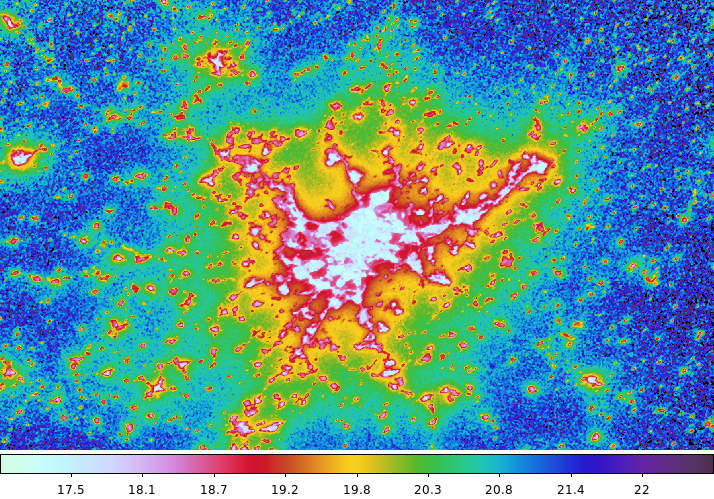

Direct and indirect light pollution around Madrid

This map shows the zenith sky brightness around Madrid in Spain, based on ISS images. The white areas indicate direct light from streetlights and the diffuse light component corresponds to other colours, confirmed from the ground. The units are magnitudes/arcsec2.

The image was taken by Alexander Gerst with European Space Agency’s NightPod device which compensates for the station’s speed and the motion of the Earth below.

Credit: A. Sánchez de Miguel, J. Zamorano/NASA/ESA